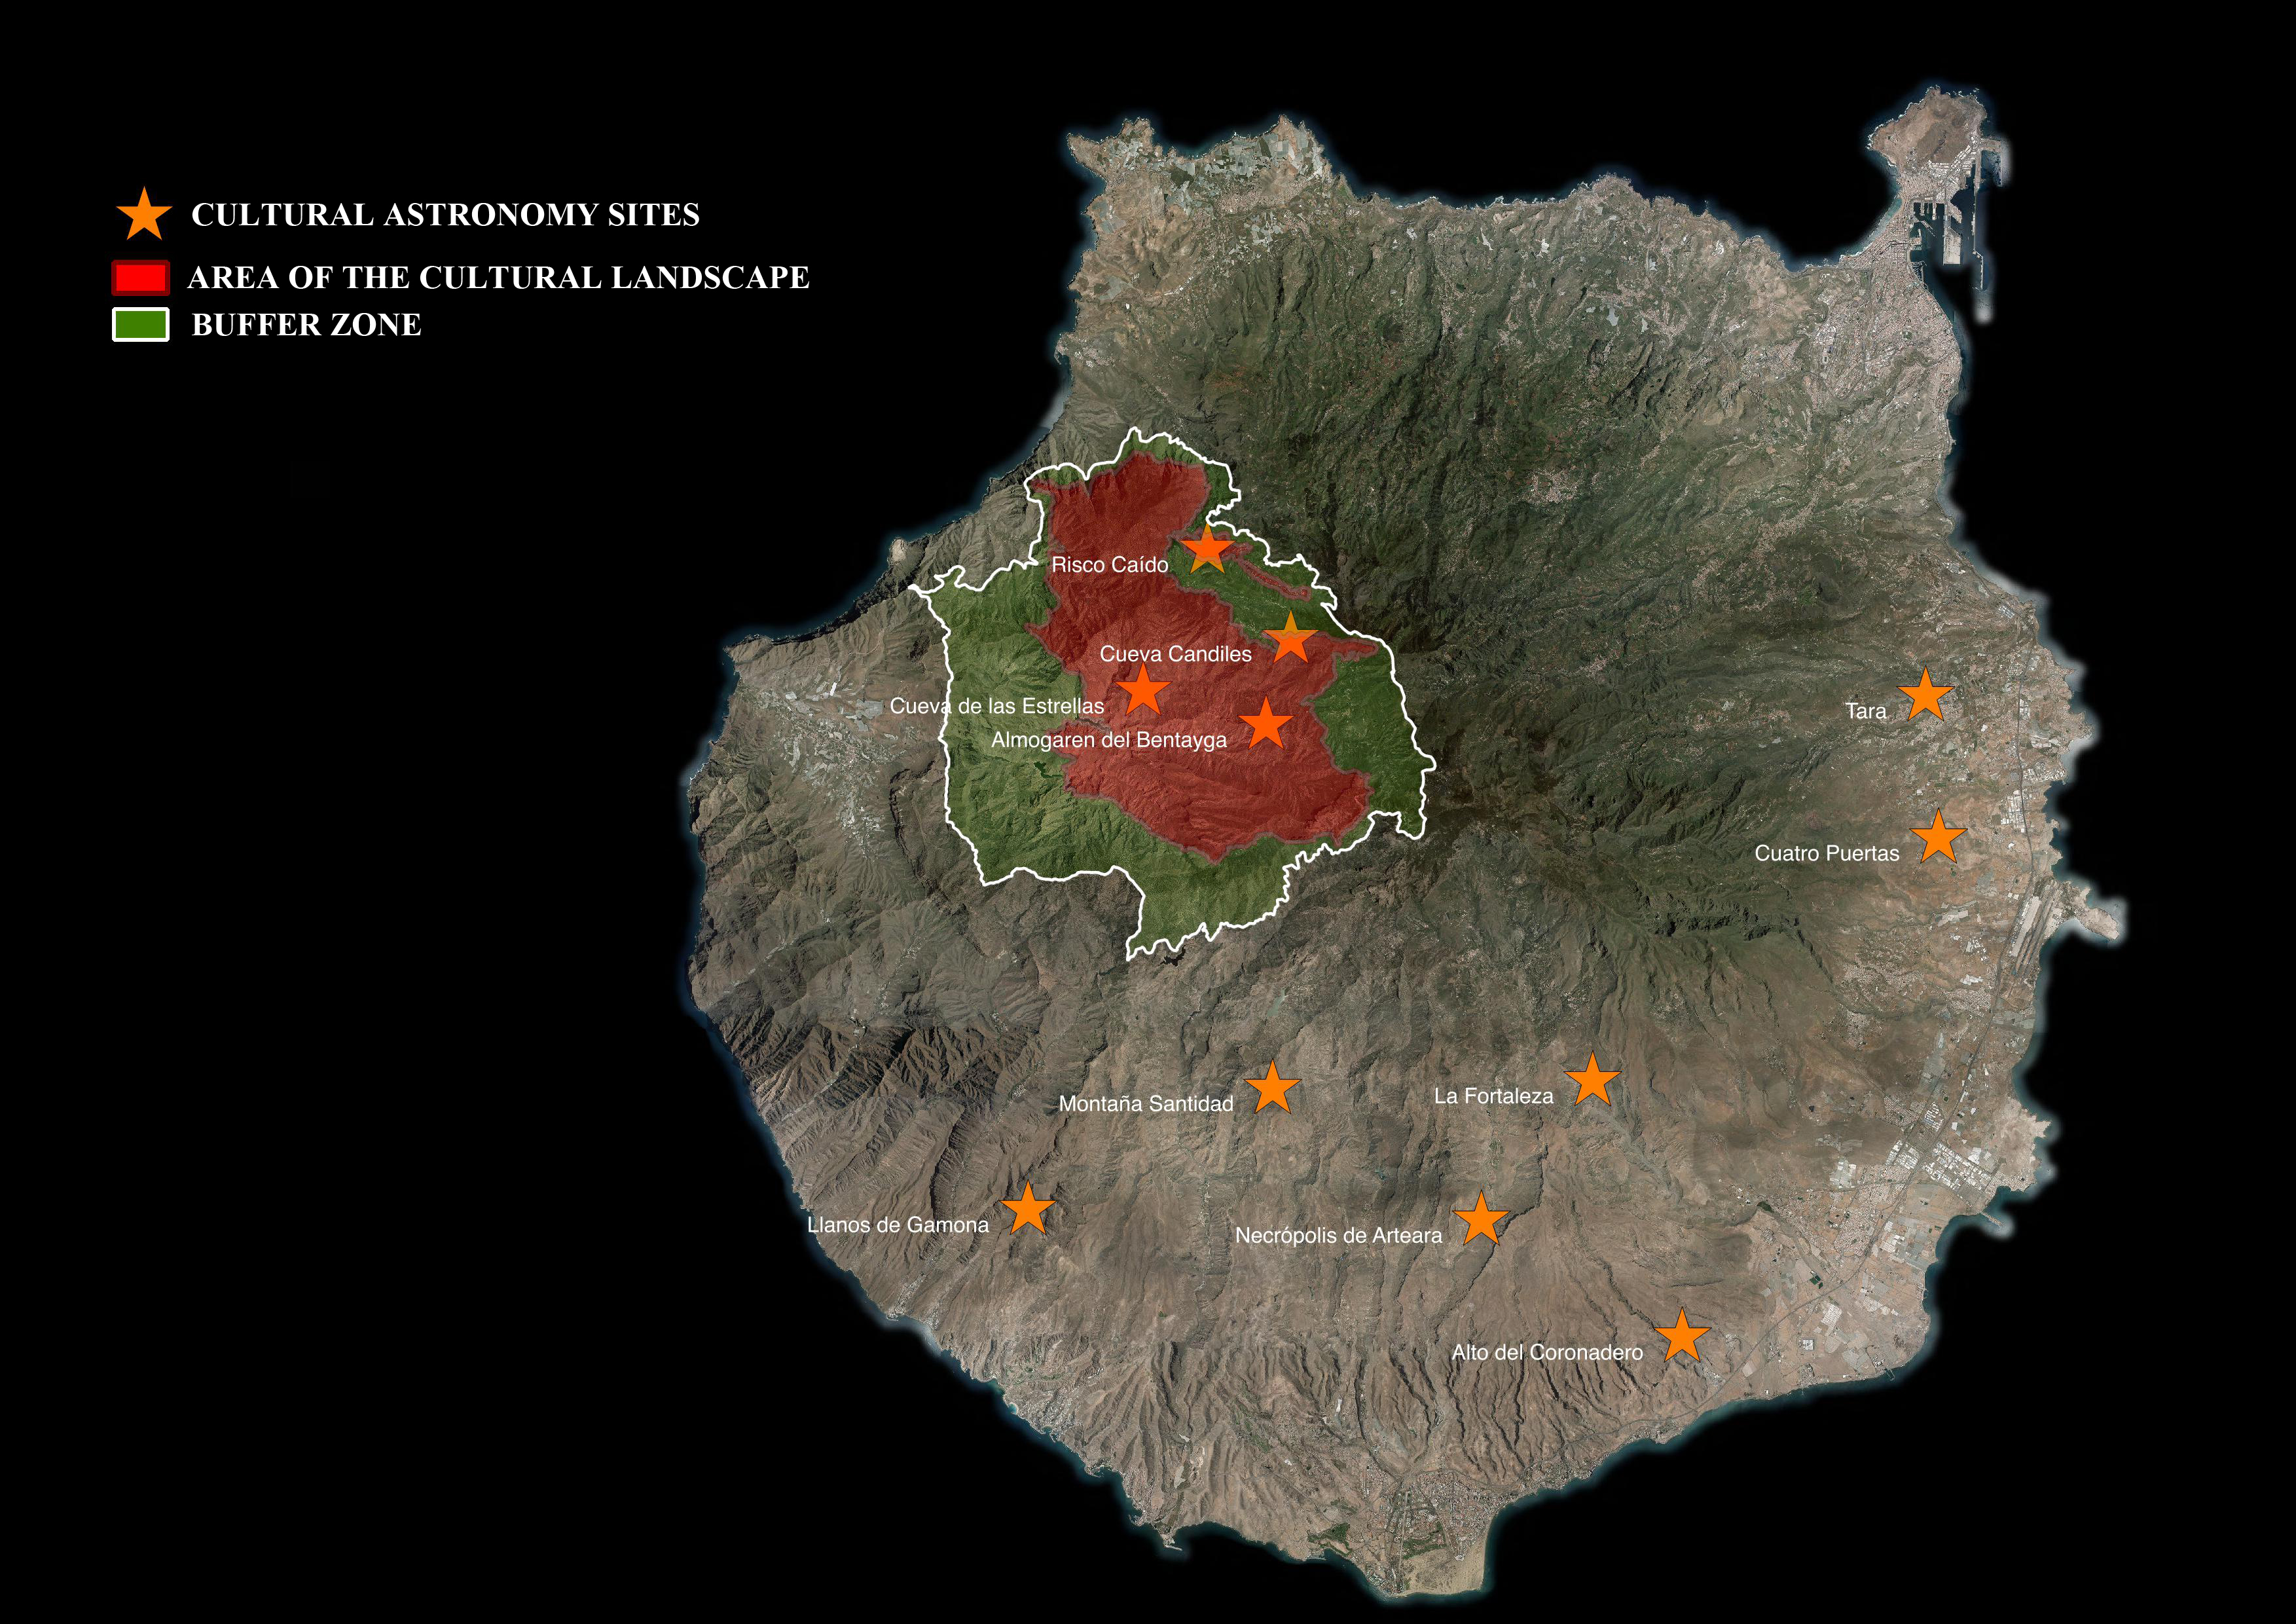

Map of Risco Caído and the Sacred Mountains of Gran Canaria

This map shows the new World Heritage site Risco Caído and the Sacred Mountains of Gran Canaria.

Credit: Cabildo de Gran Canaria/UNESCO/IAU